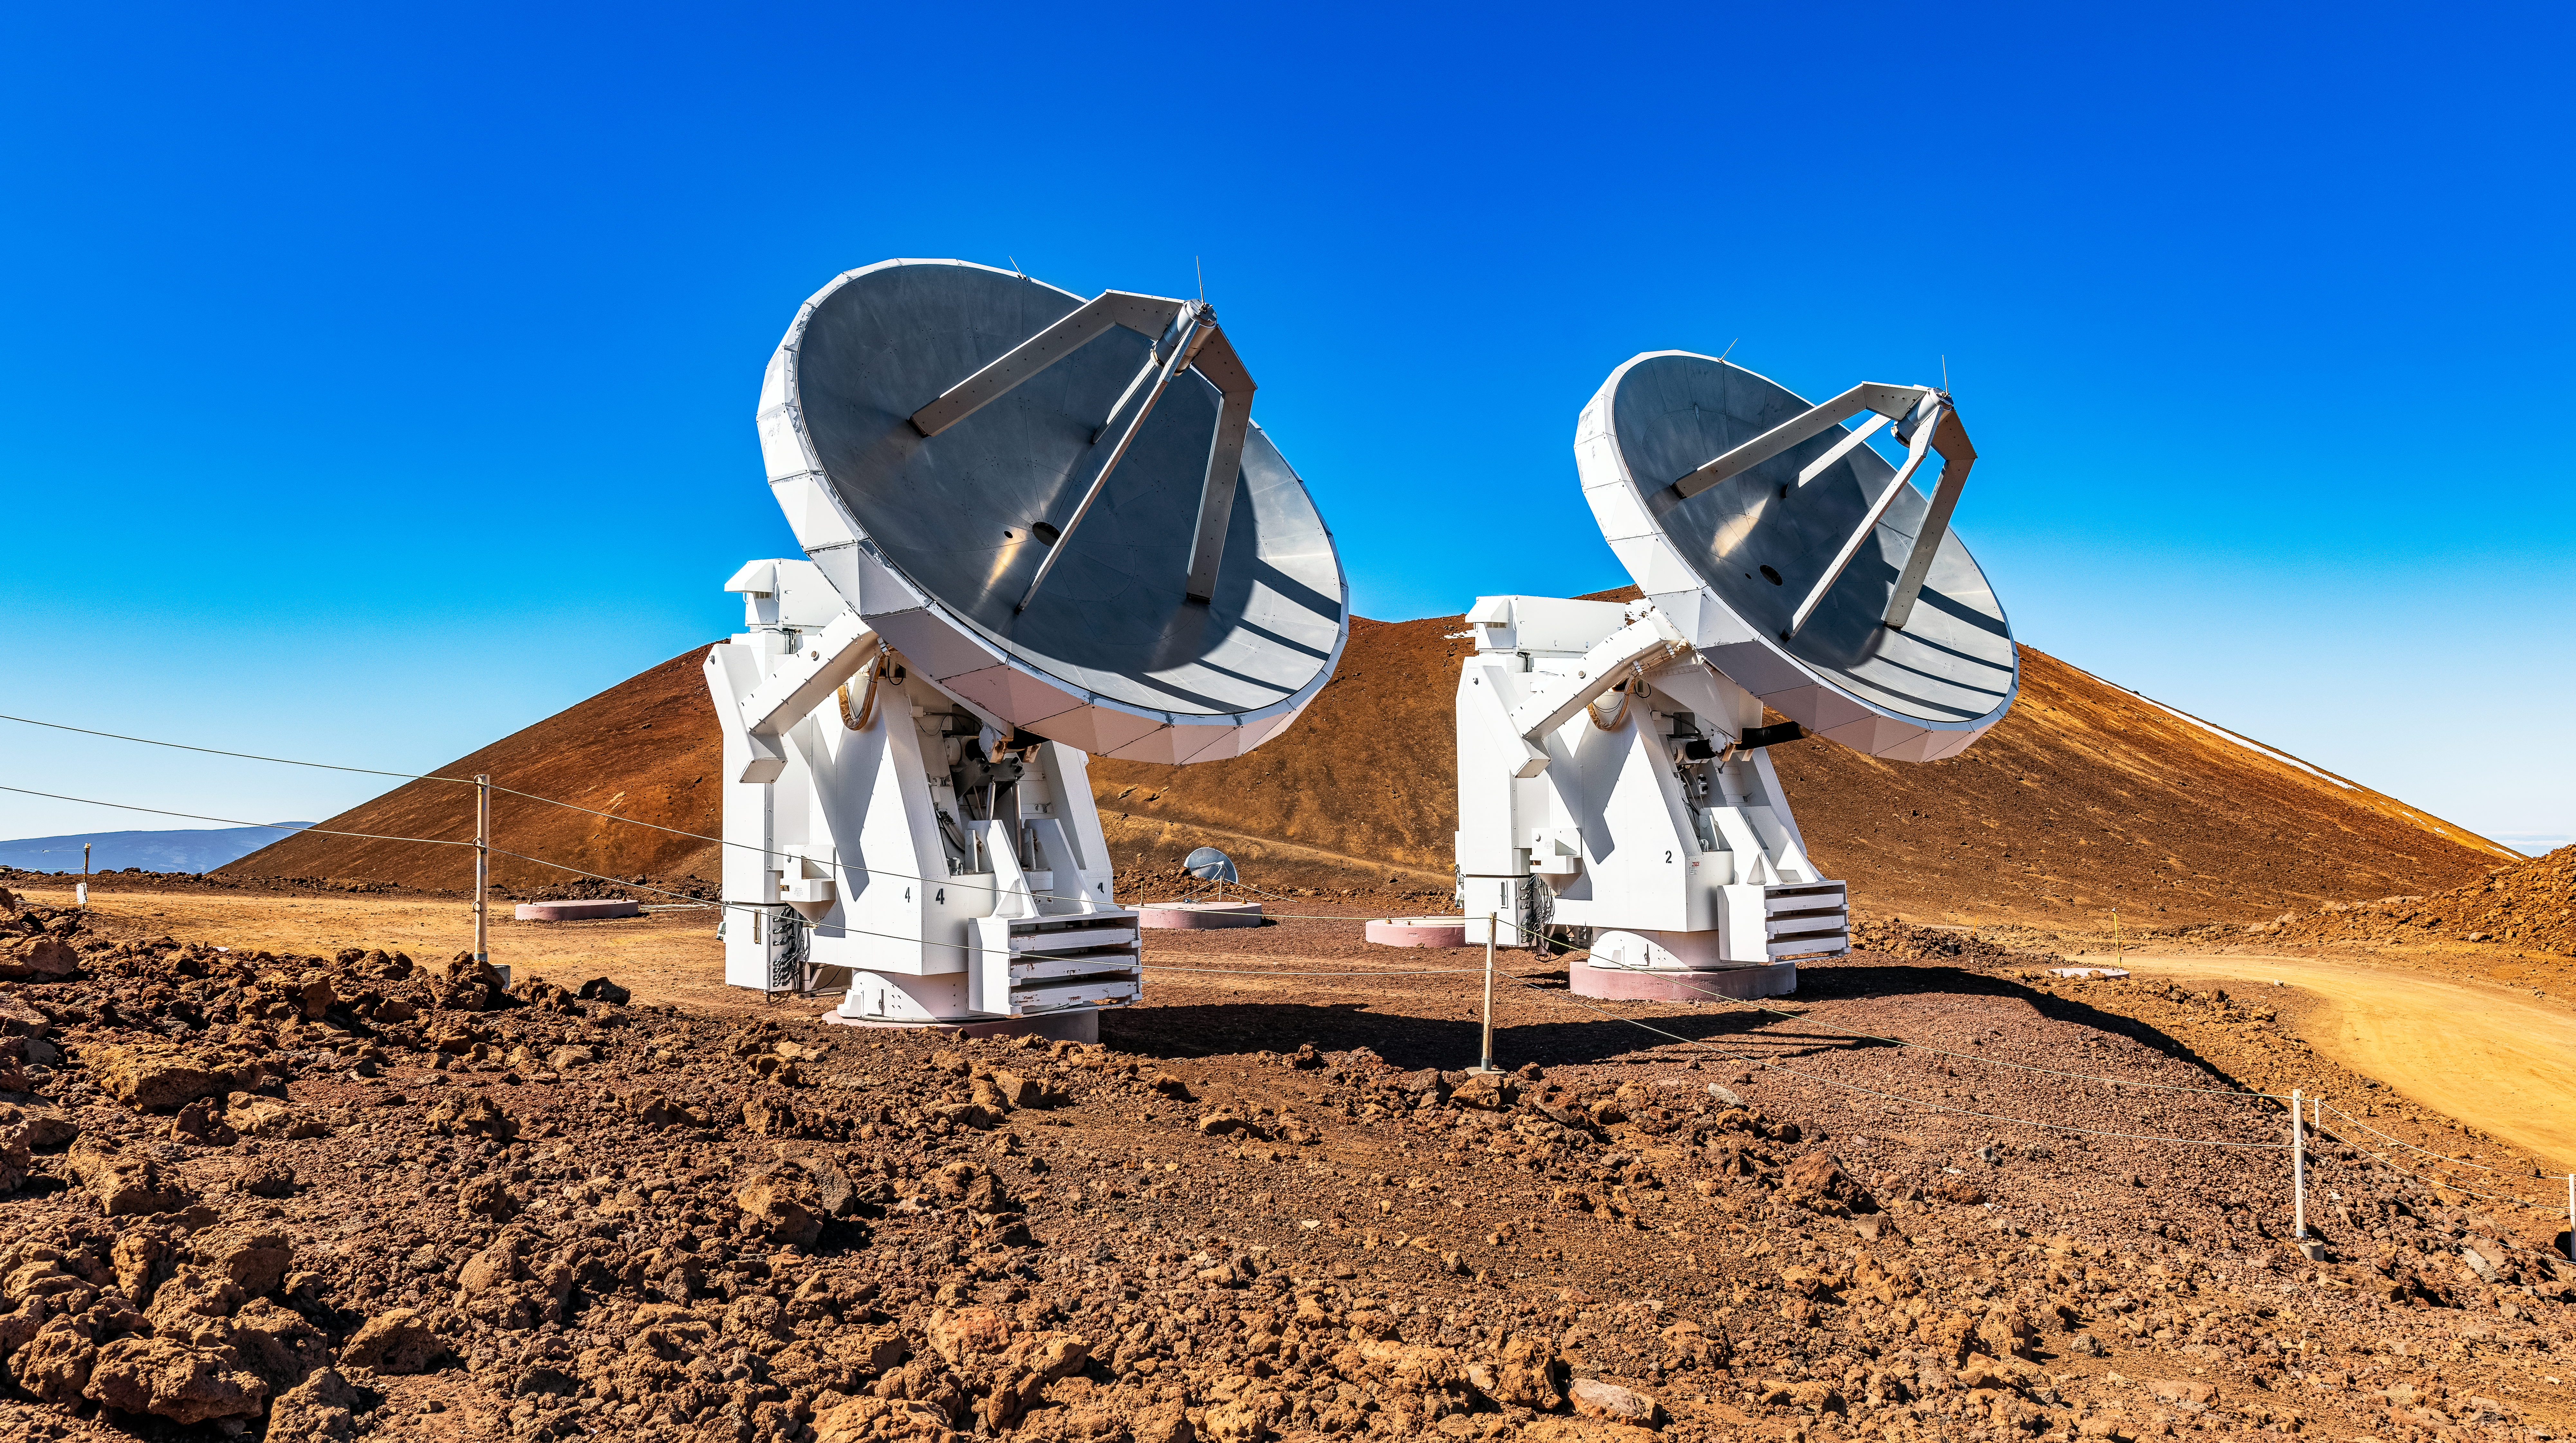

The Submillimeter Array

The Submillimeter Array (SMA), on Maunakea, a key telescope in the Event Horizon Telescope (EHT), an Earth-sized interferometer that captured the first images of a supermassive black hole.

Credit: NOIRLab/NSF/AURA/T. Matsopoulos